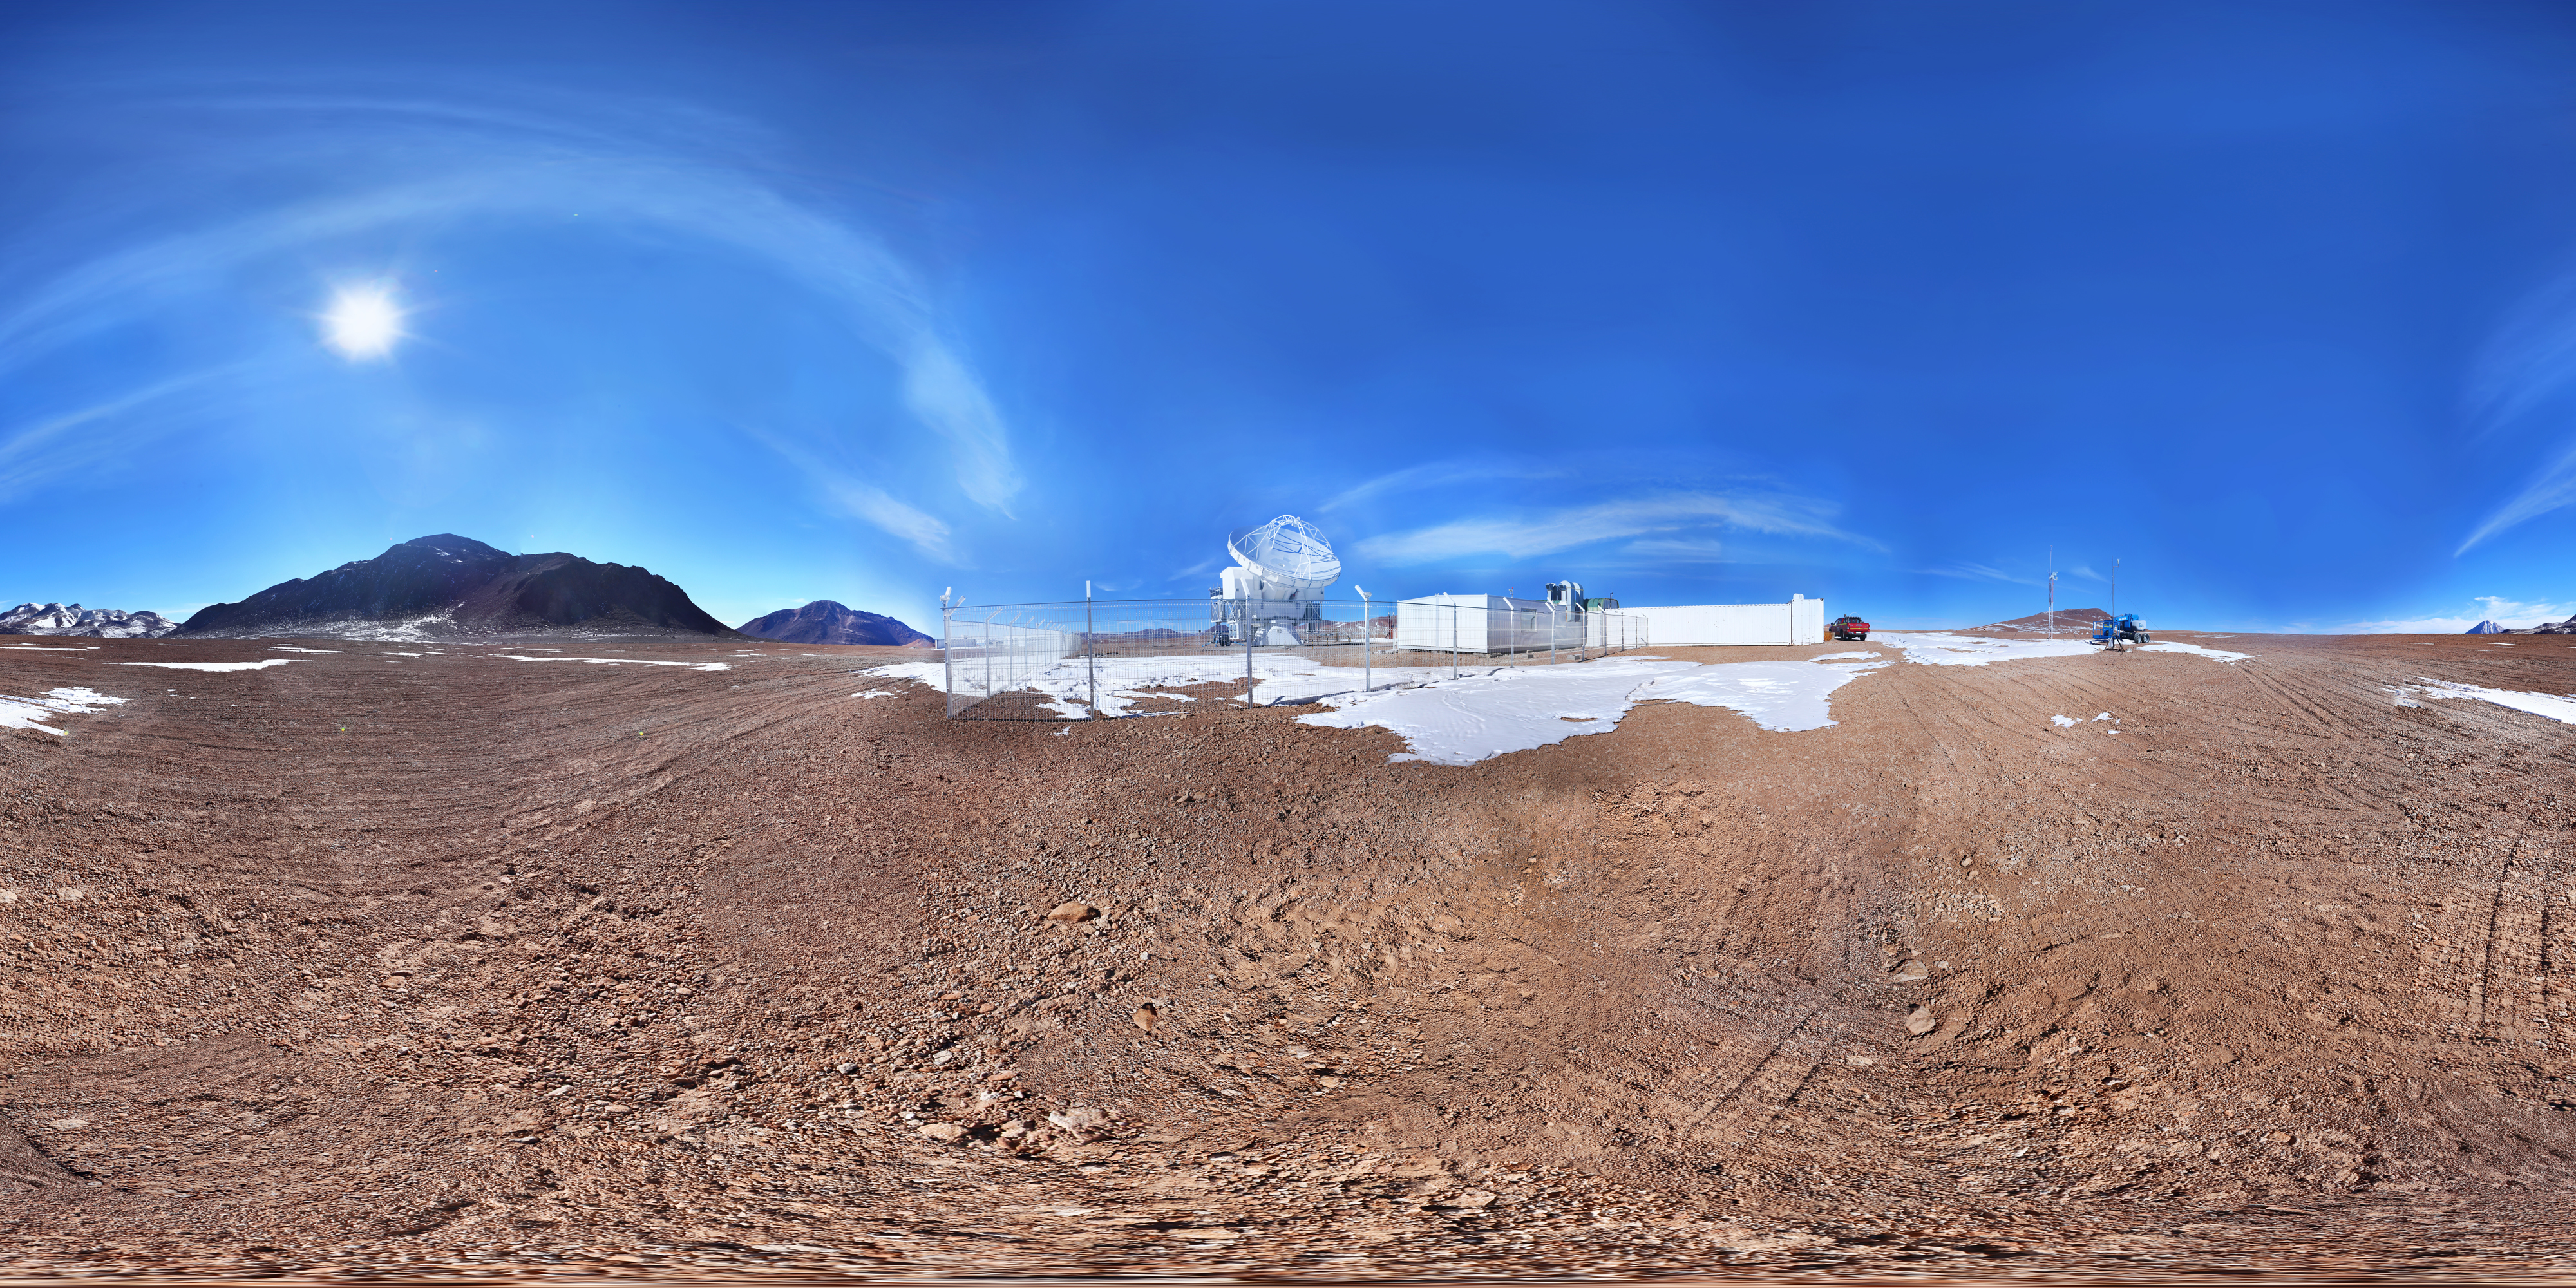

ALMA antennas in 360º

Image of ALMA antennas taken in 360º that is part of the "Regional Astronomy Map" that includes several astronomical sites from Antofagasta region, Chile.

Credit: Farid Char (Likancabur / CITEVA, University of Antofagasta)